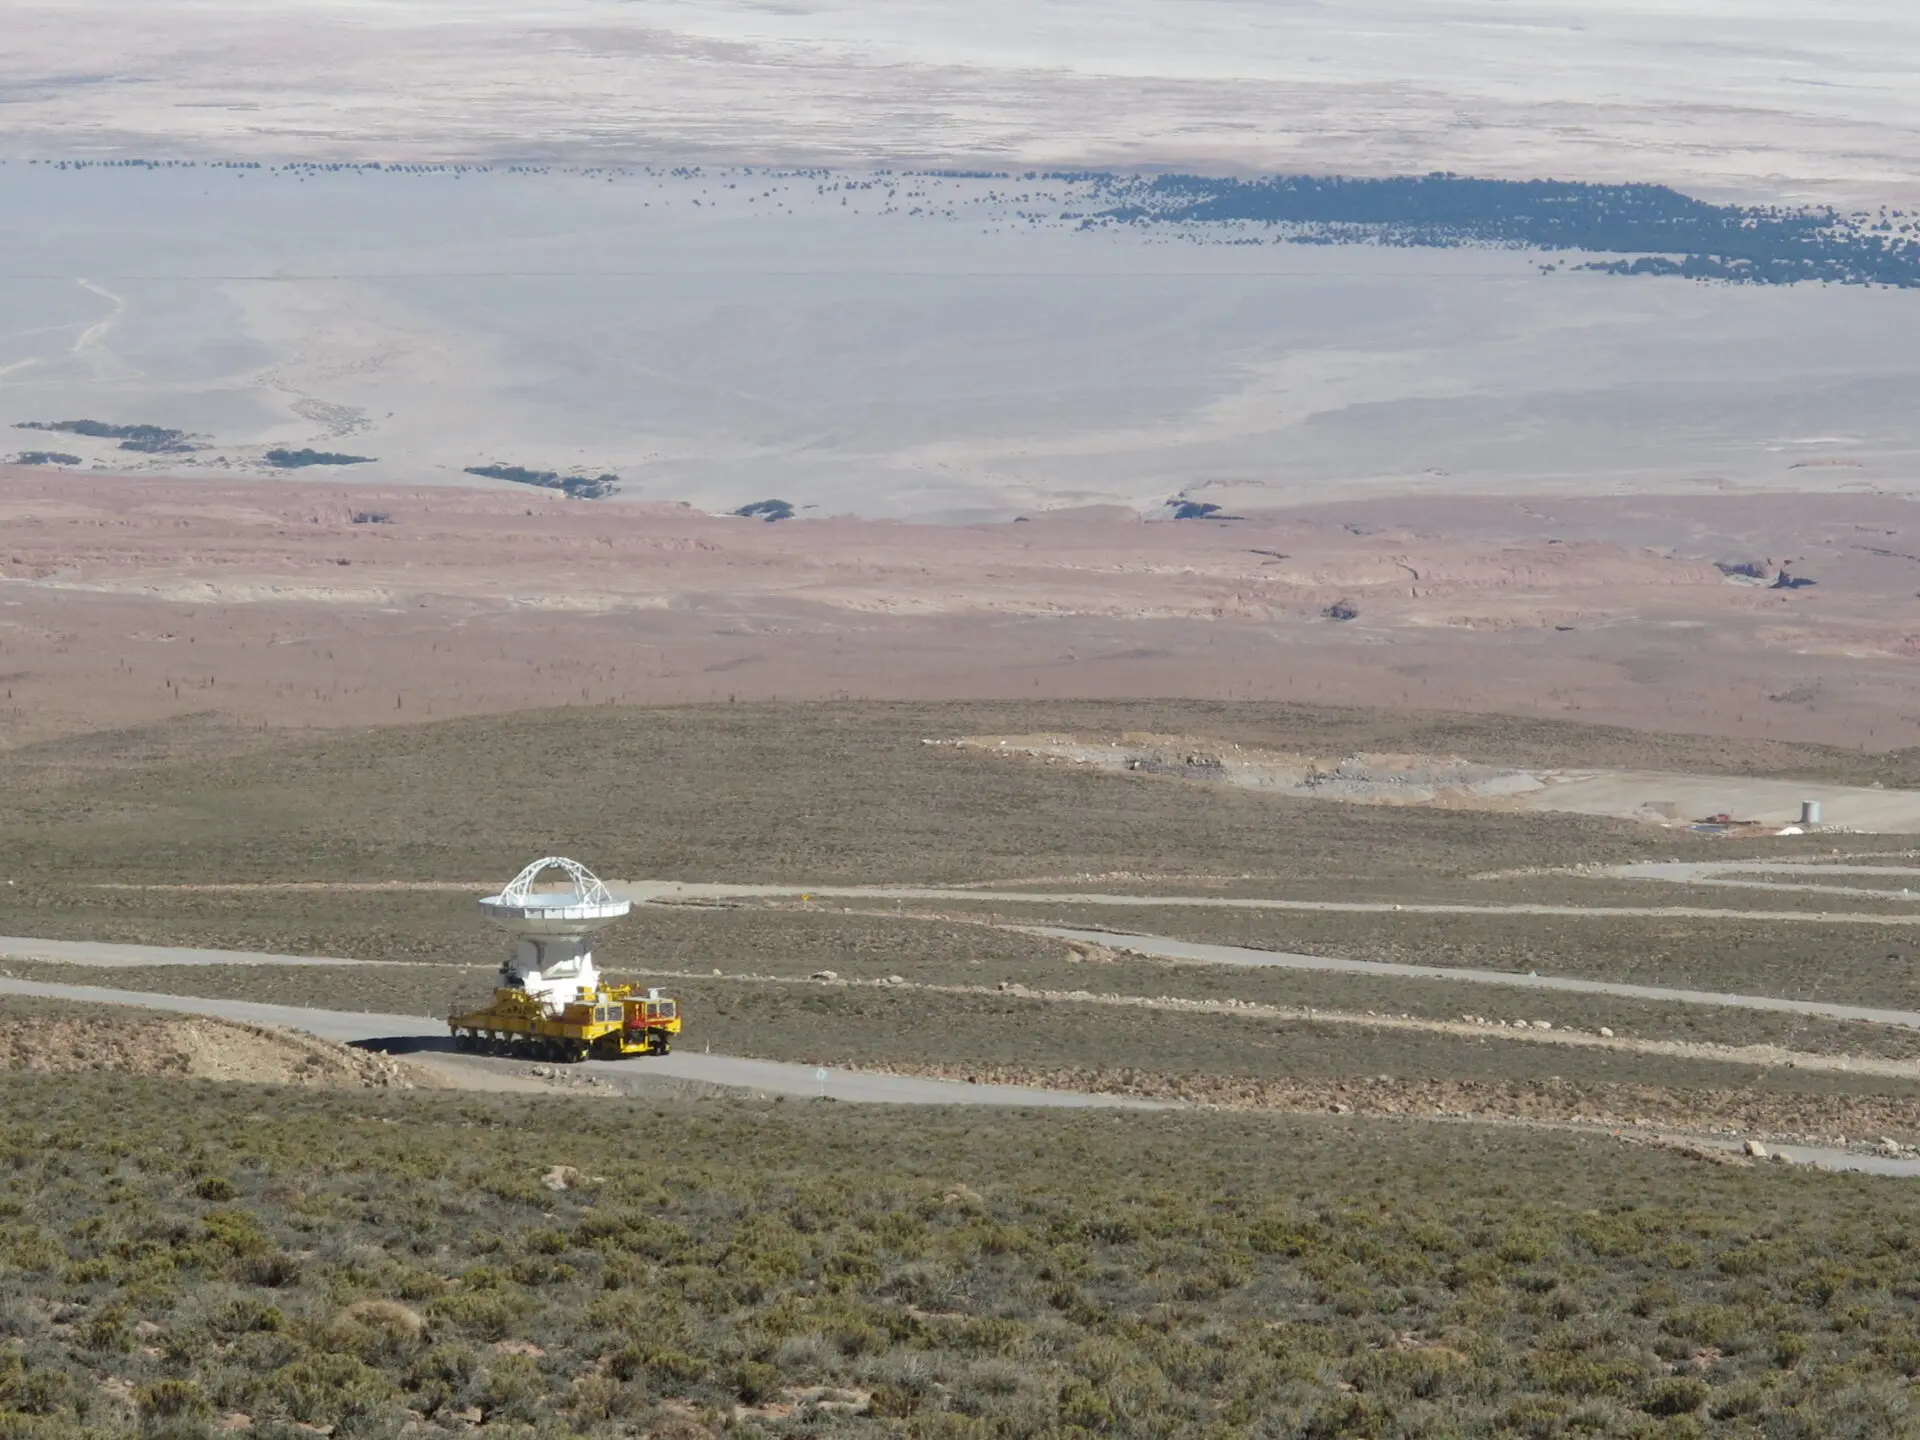

ALMA transporter

ALMA transporter on the way up to Chajnantor.

Credit: ALMA (ESO/NAOJ/NRAO)